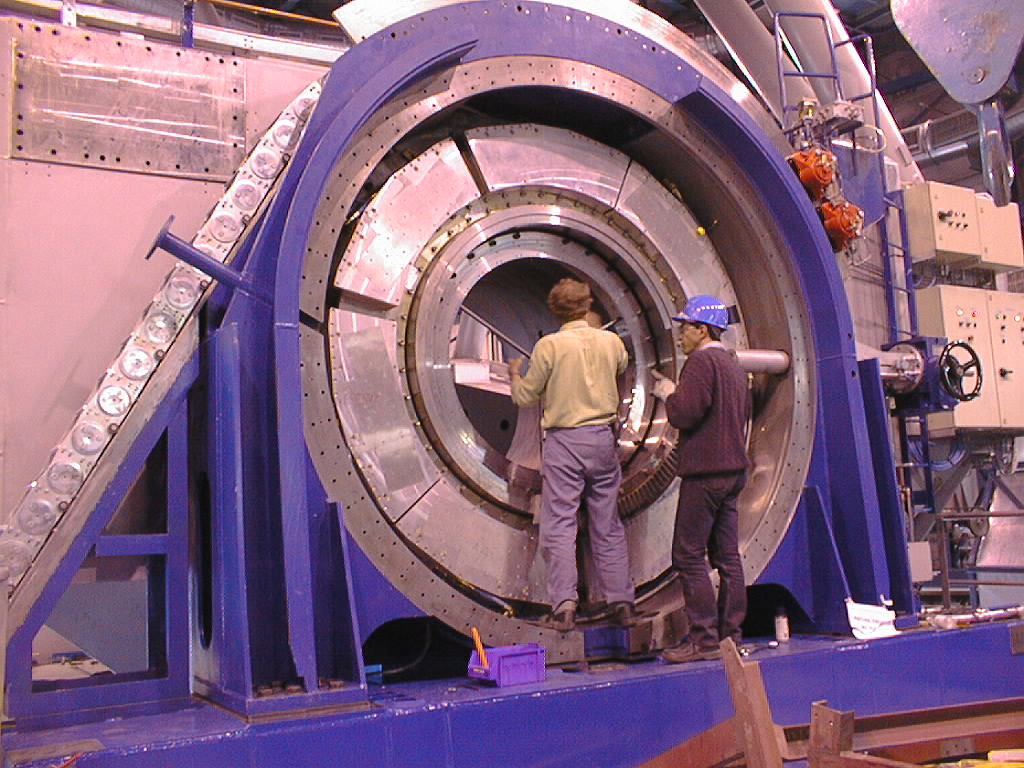

Installation work on VLT UT2

Installation of the encoder in its mounting ring at the elevation axis of UT2, at the Nasmyth platform. Also visible in the outer annulus are the drive motor stator coils (silver-coloured segments). (Photo obtained on December 11, 1998).

Credit: ESO